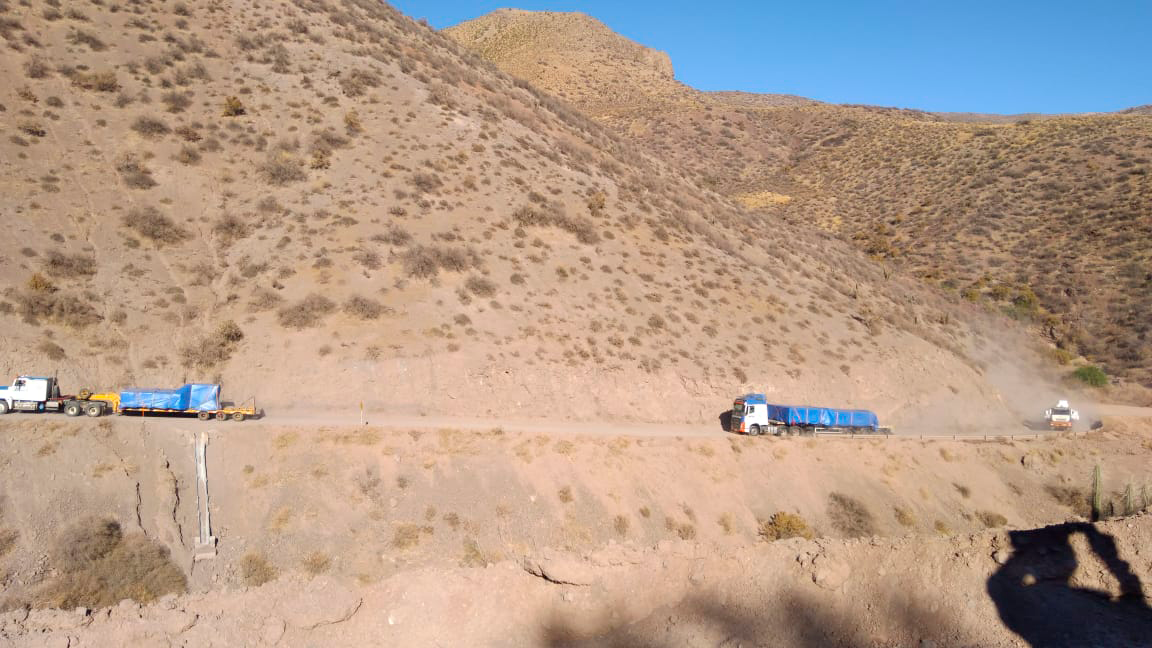

M2 Travels to the Summit

The LSST Secondary Mirror (M2) traveled to the summit on Cerro Pachón on December 12.

Credit: Rubin Observatory/NSF/AURA